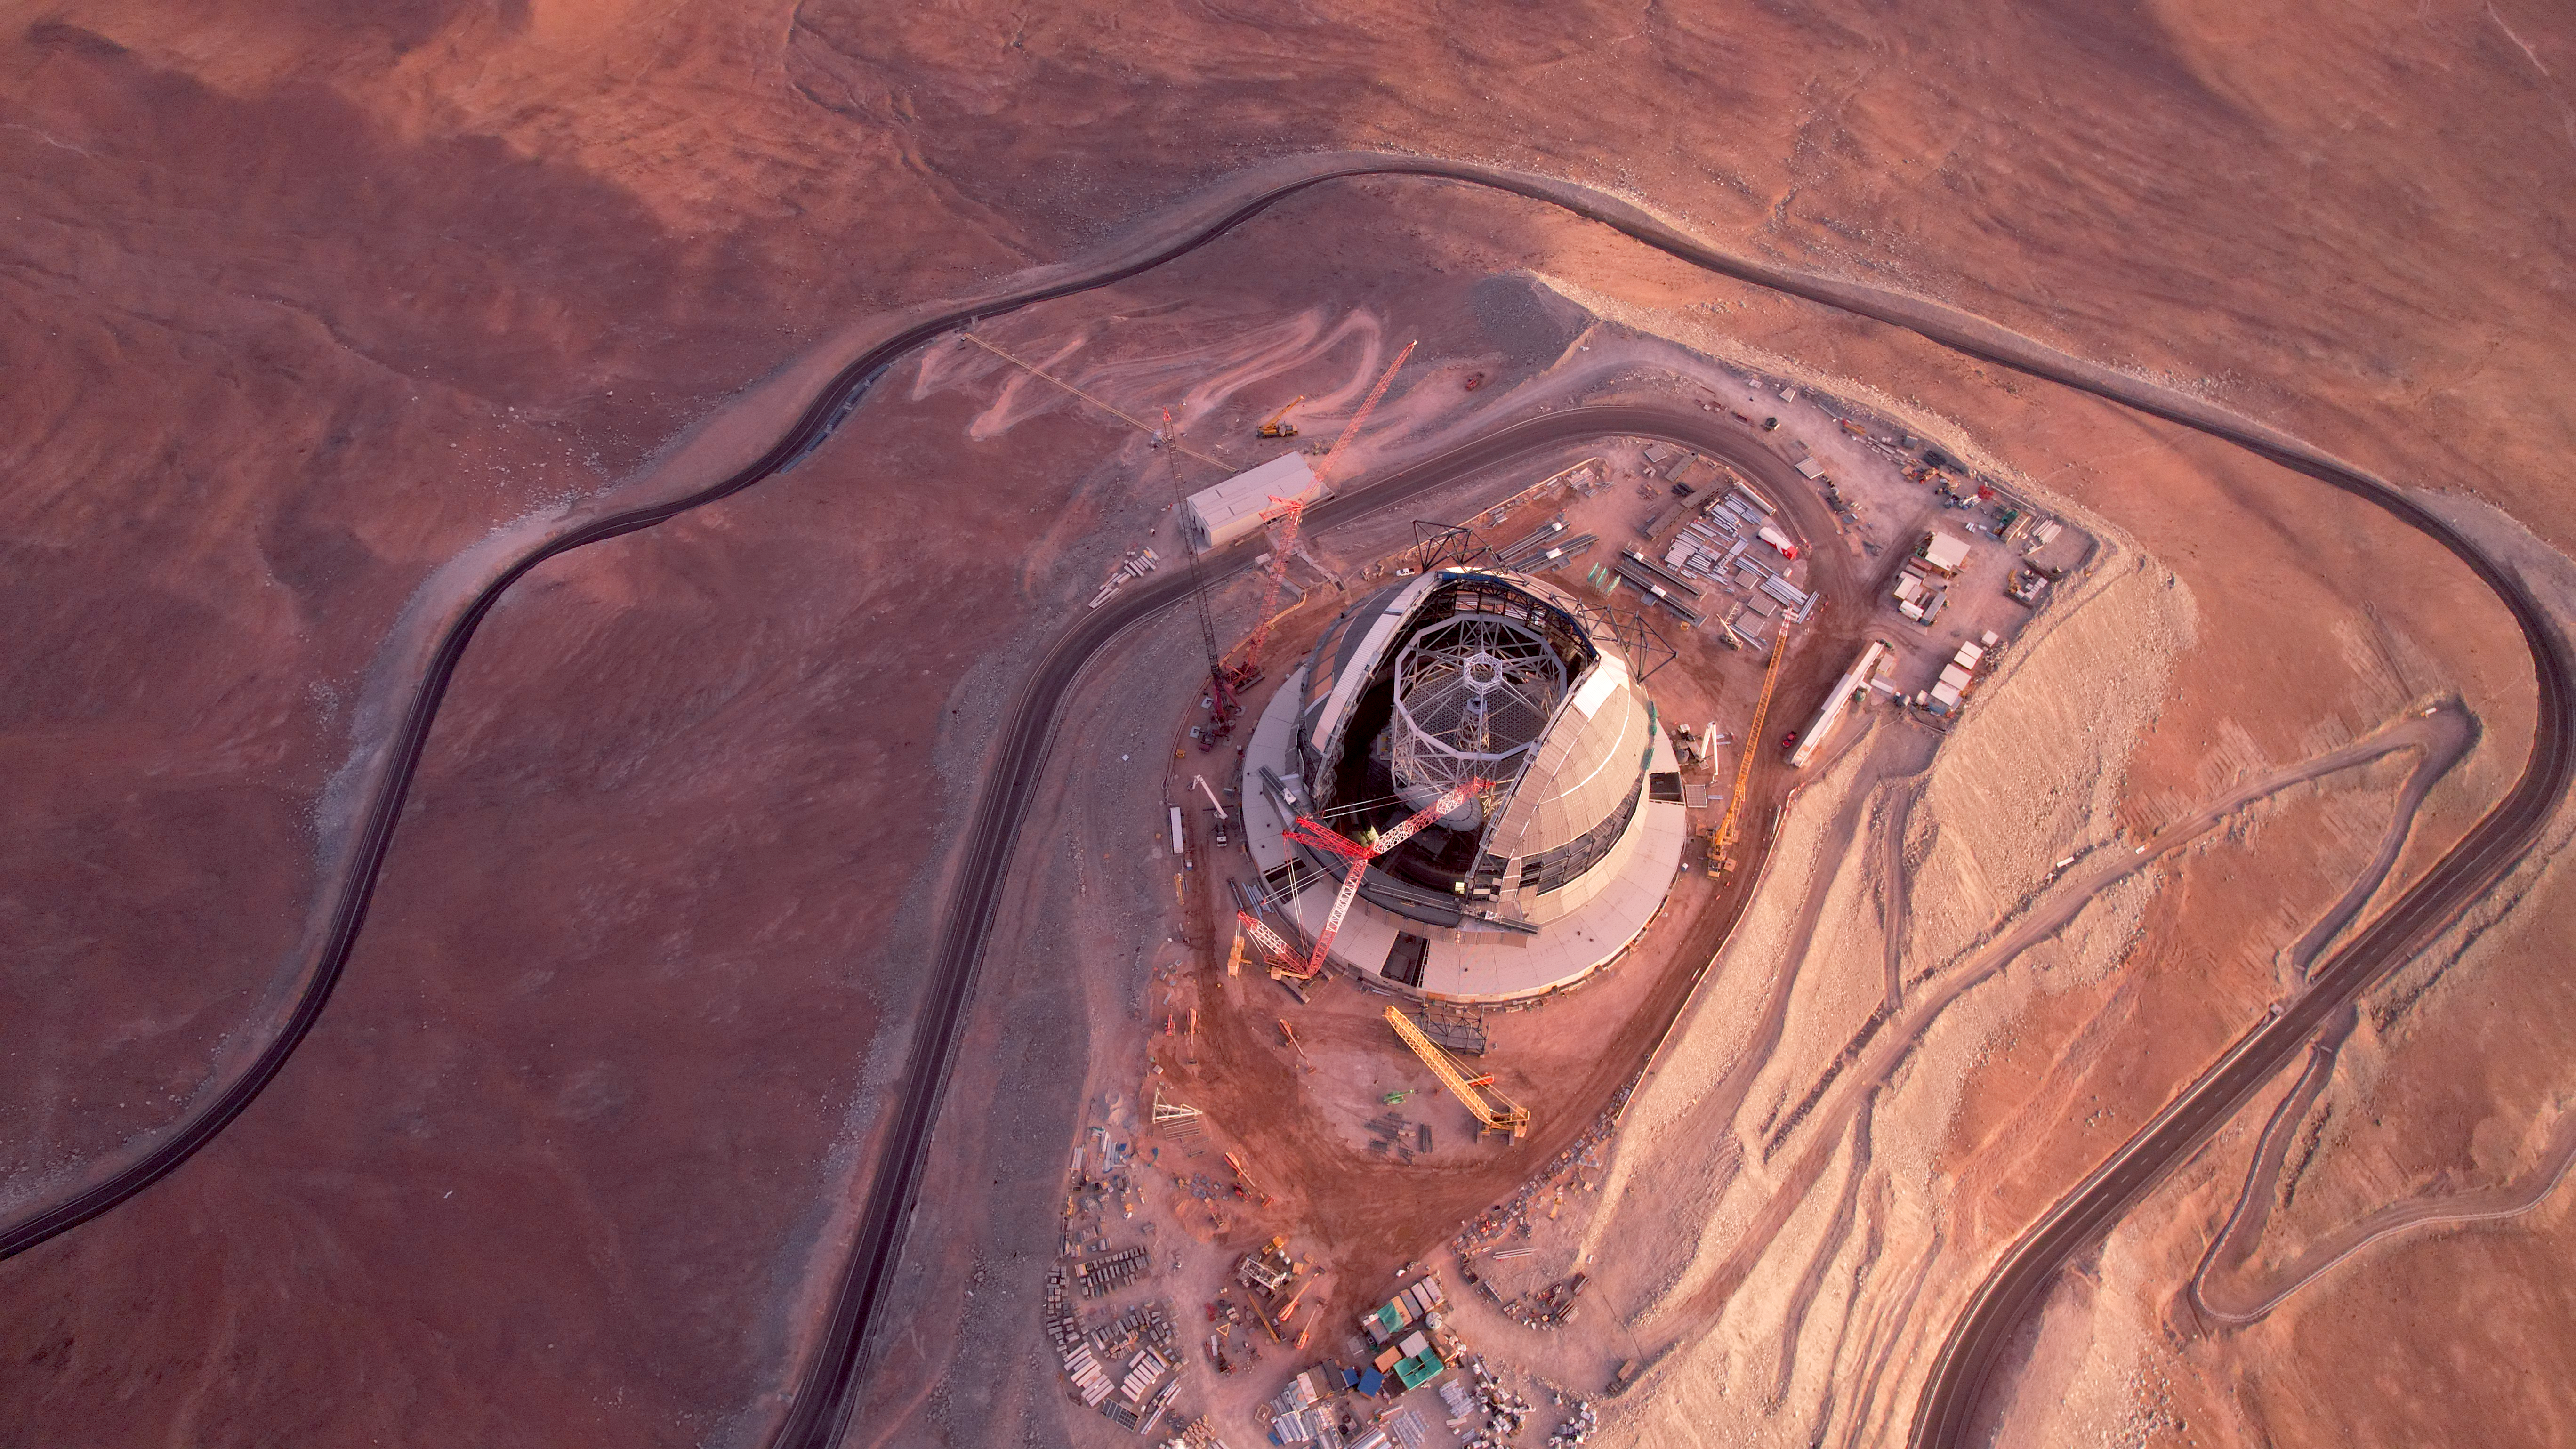

Small yet Extremely Large

This aerial photo, taken in January, 2025 shows ESO's Extremely Large Telescope under construction in Chile's Atacama Desert. The ELT will be the largest optical telescope on Earth once finished by the end of this decade. The telescope is located in Cerro Armazones, a hill on the Atacama Desert which is almost 3000 meters above sea level. Cerro means "mountain" or "hill" in spanish, while the term "armazones" usually refers to a "scafolding". The hill is indeed the scaffolding of the ELT. Thanks to its height and remote location, far from sources of light polution, and the clear skies of the desert, it provides one of the Earth's best windows to the Universe.

Credit: ESO/G. Vecchia